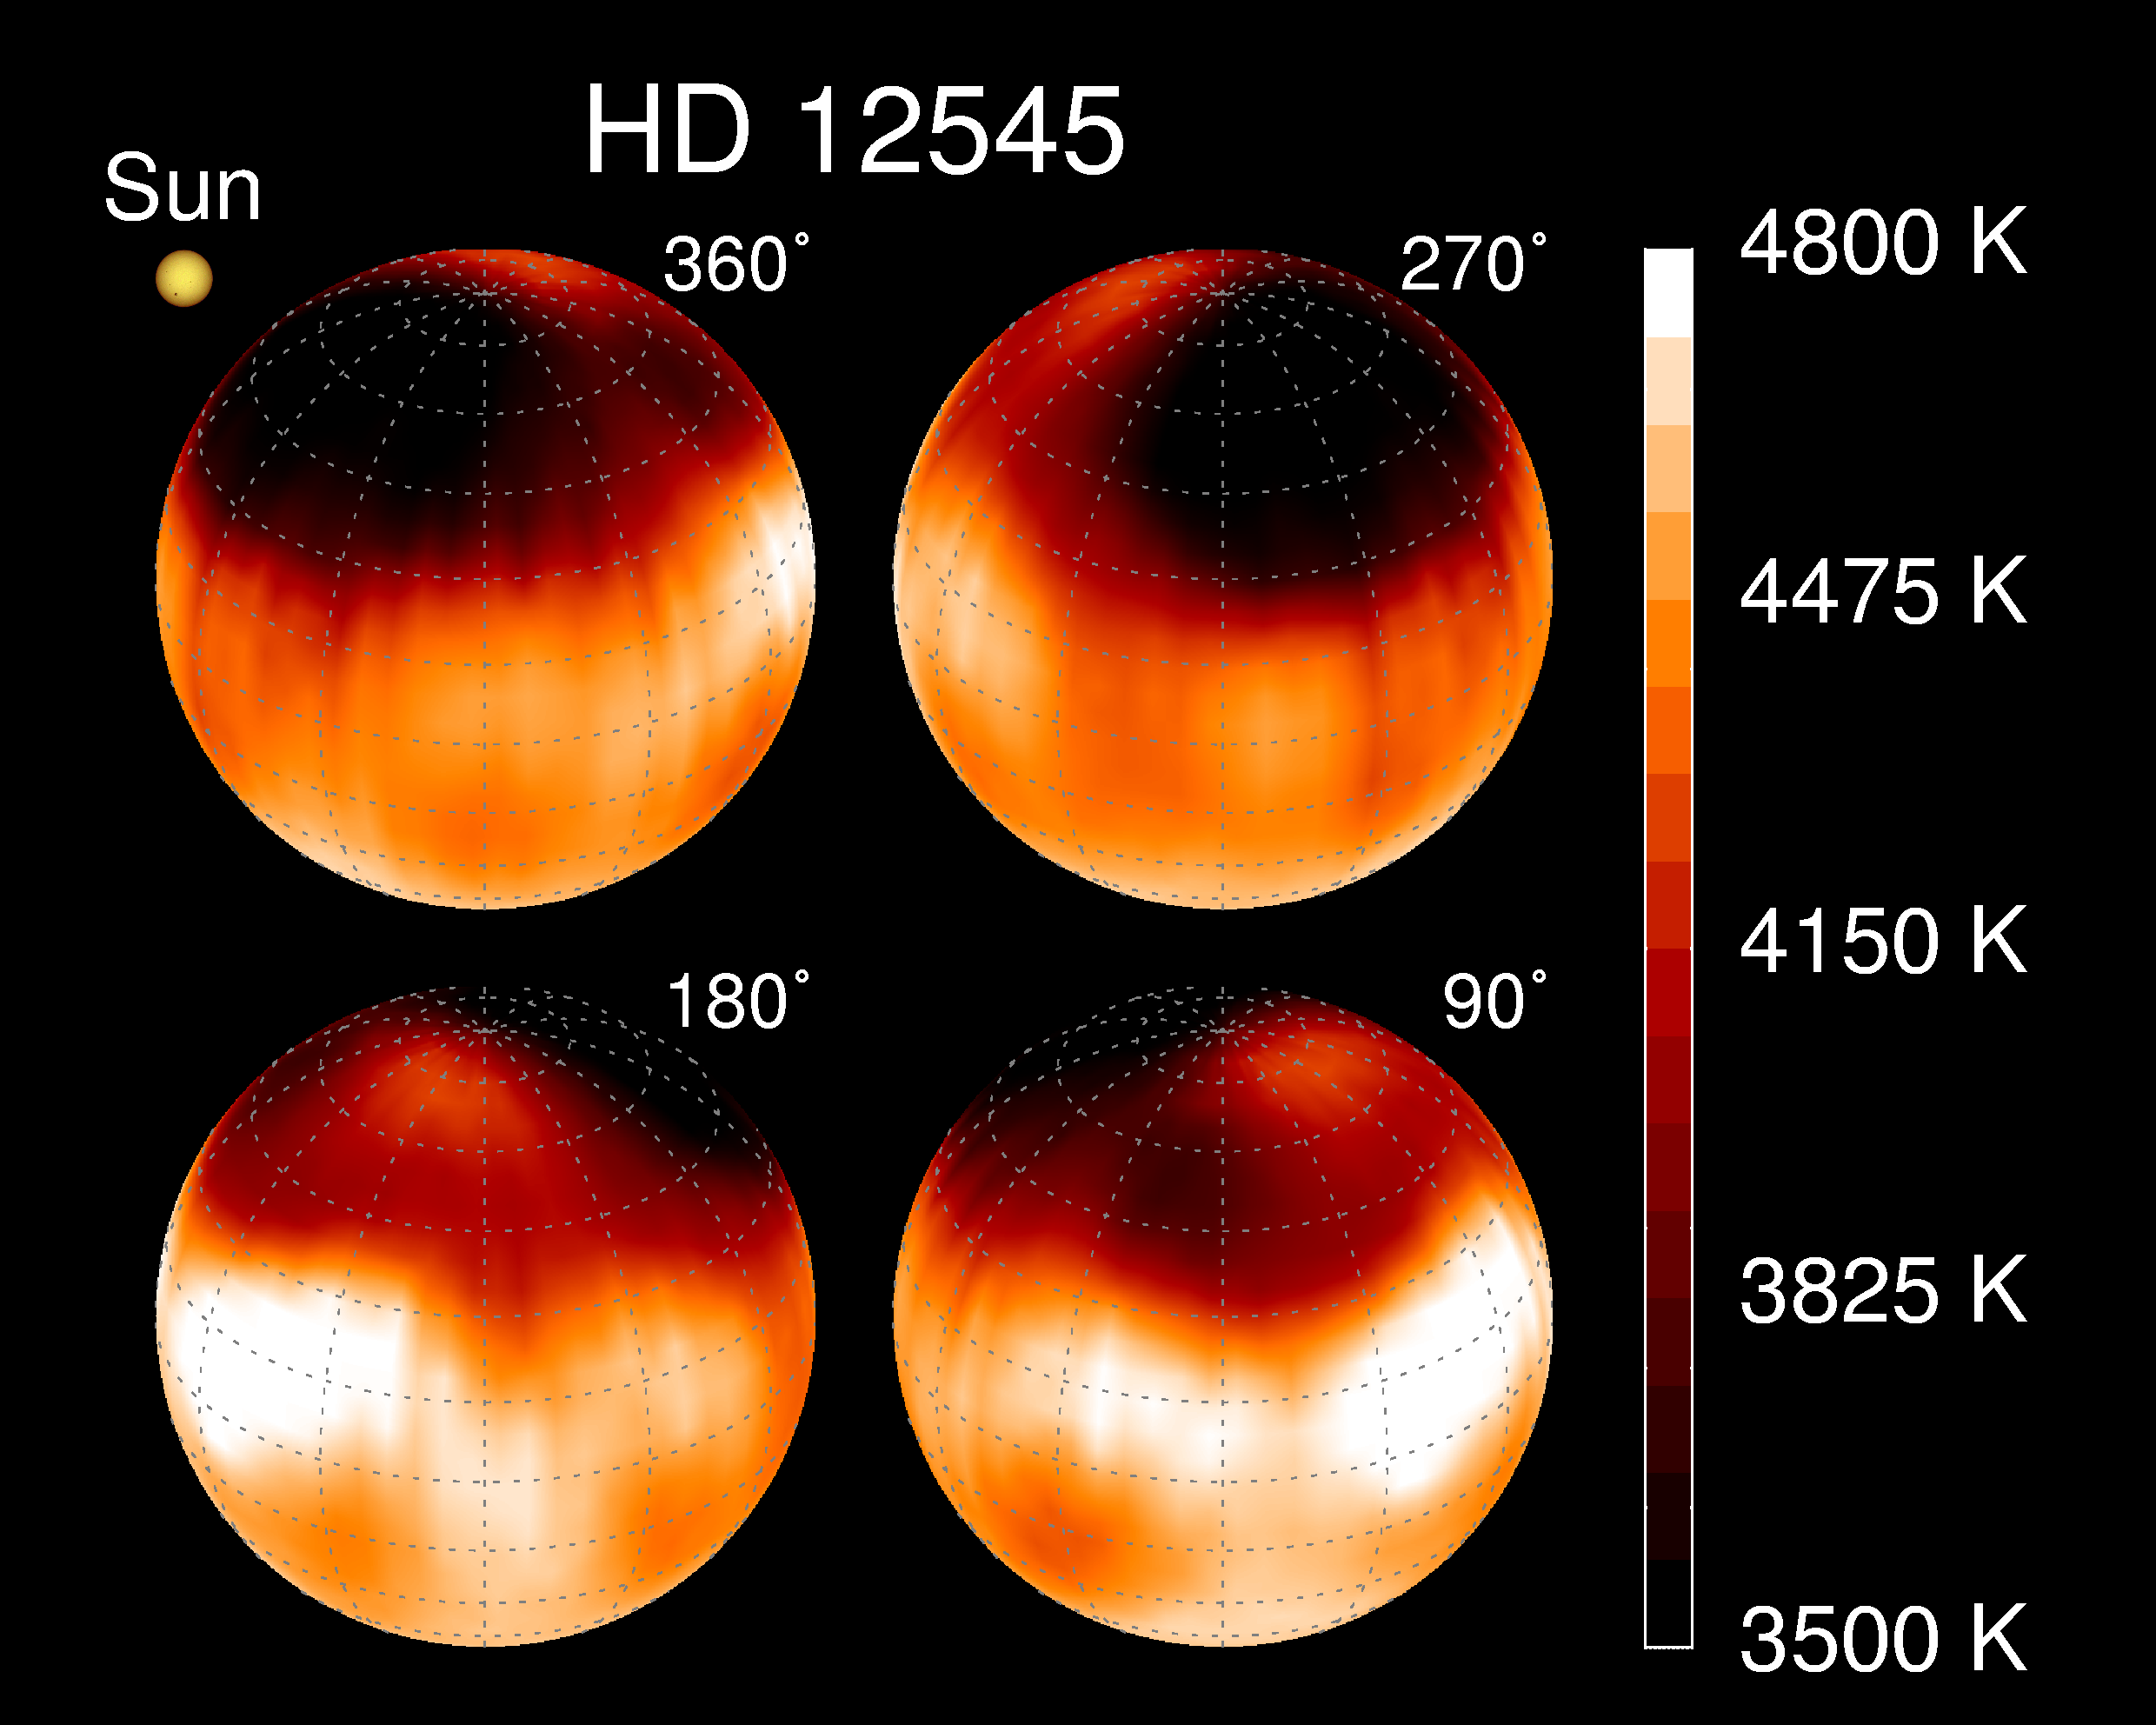

Giant starspot

A giant starspot was revealed on the K0 giant star XX Triangulum, also known as HD12545, using Doppler imaging on the Kitt Peak National Observatory's 0.9m Coude Feed telescope. This picture shows a series of views around the star: an enlarged, more direct view of the giant starspot is also available. This science is discussed in an NOAO Newsletter article.

Credit: K.Strassmeier, Vienna, NOIRLab/NSF/AURA